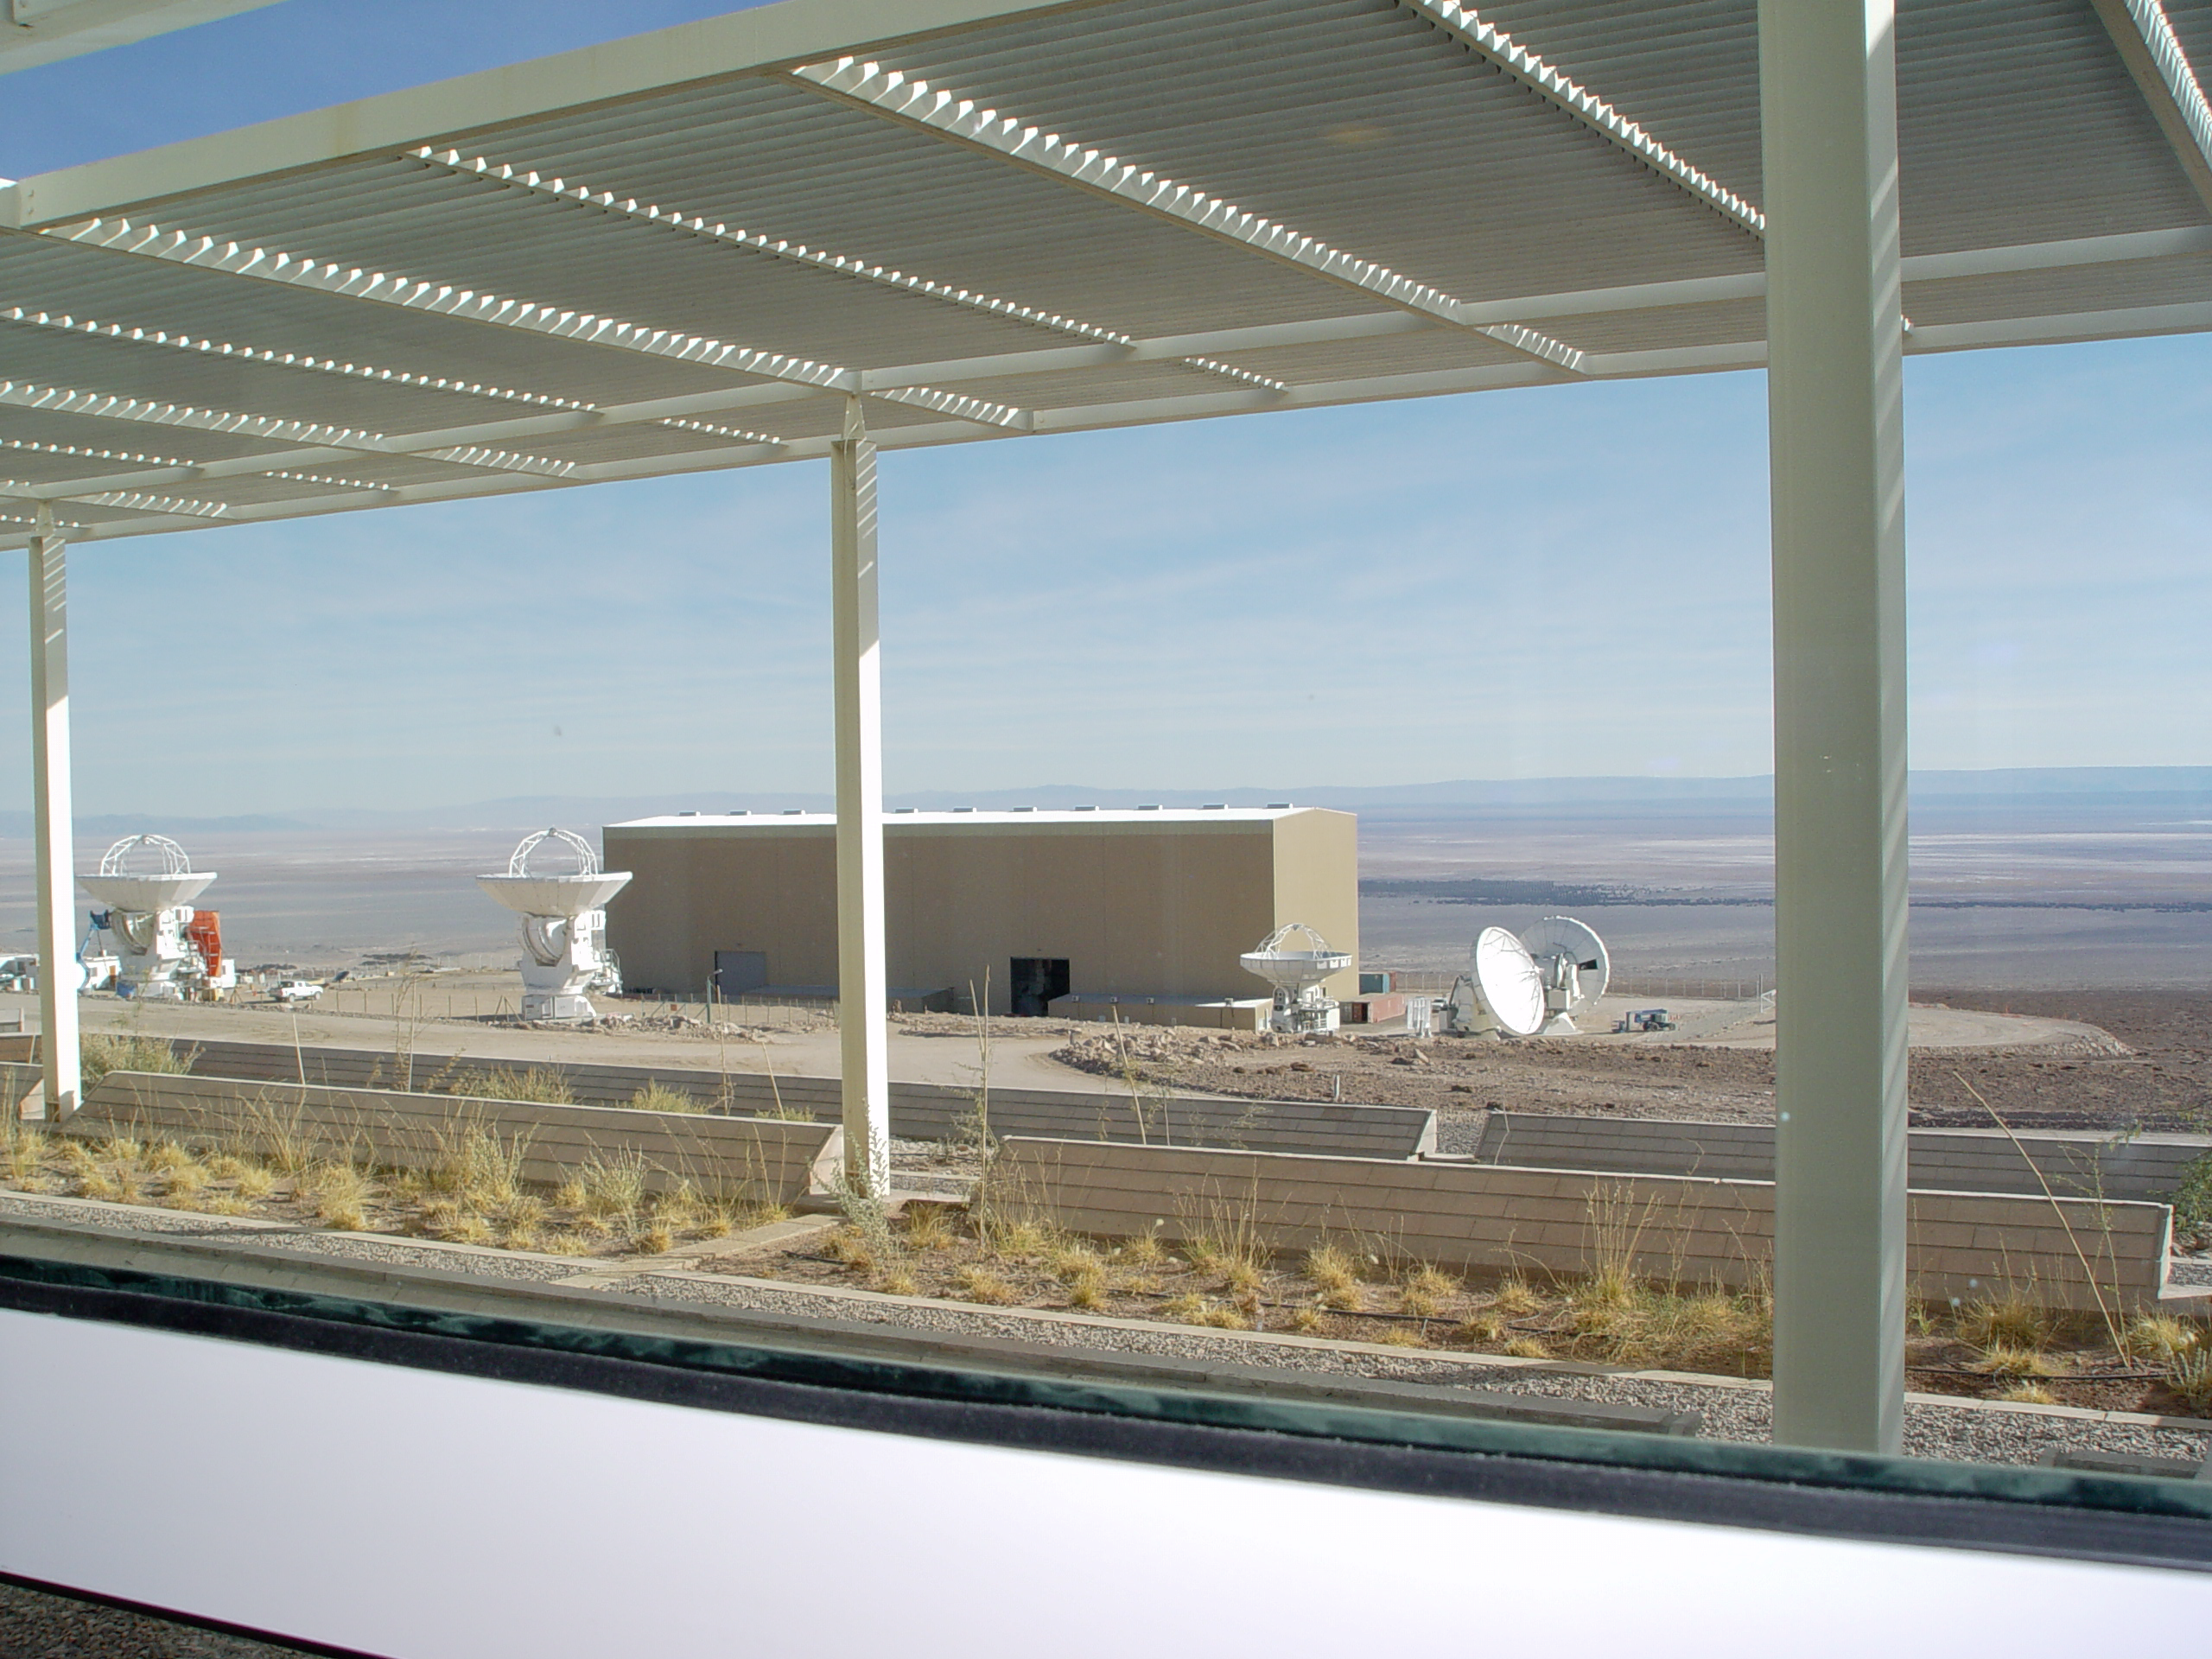

The ALMA Operations Support Facility

View from the ALMA Operations Support Facility, with six 12-metre antennas and the Vertex hangar.

Credit: ALMA (ESO/NAOJ/NRAO)